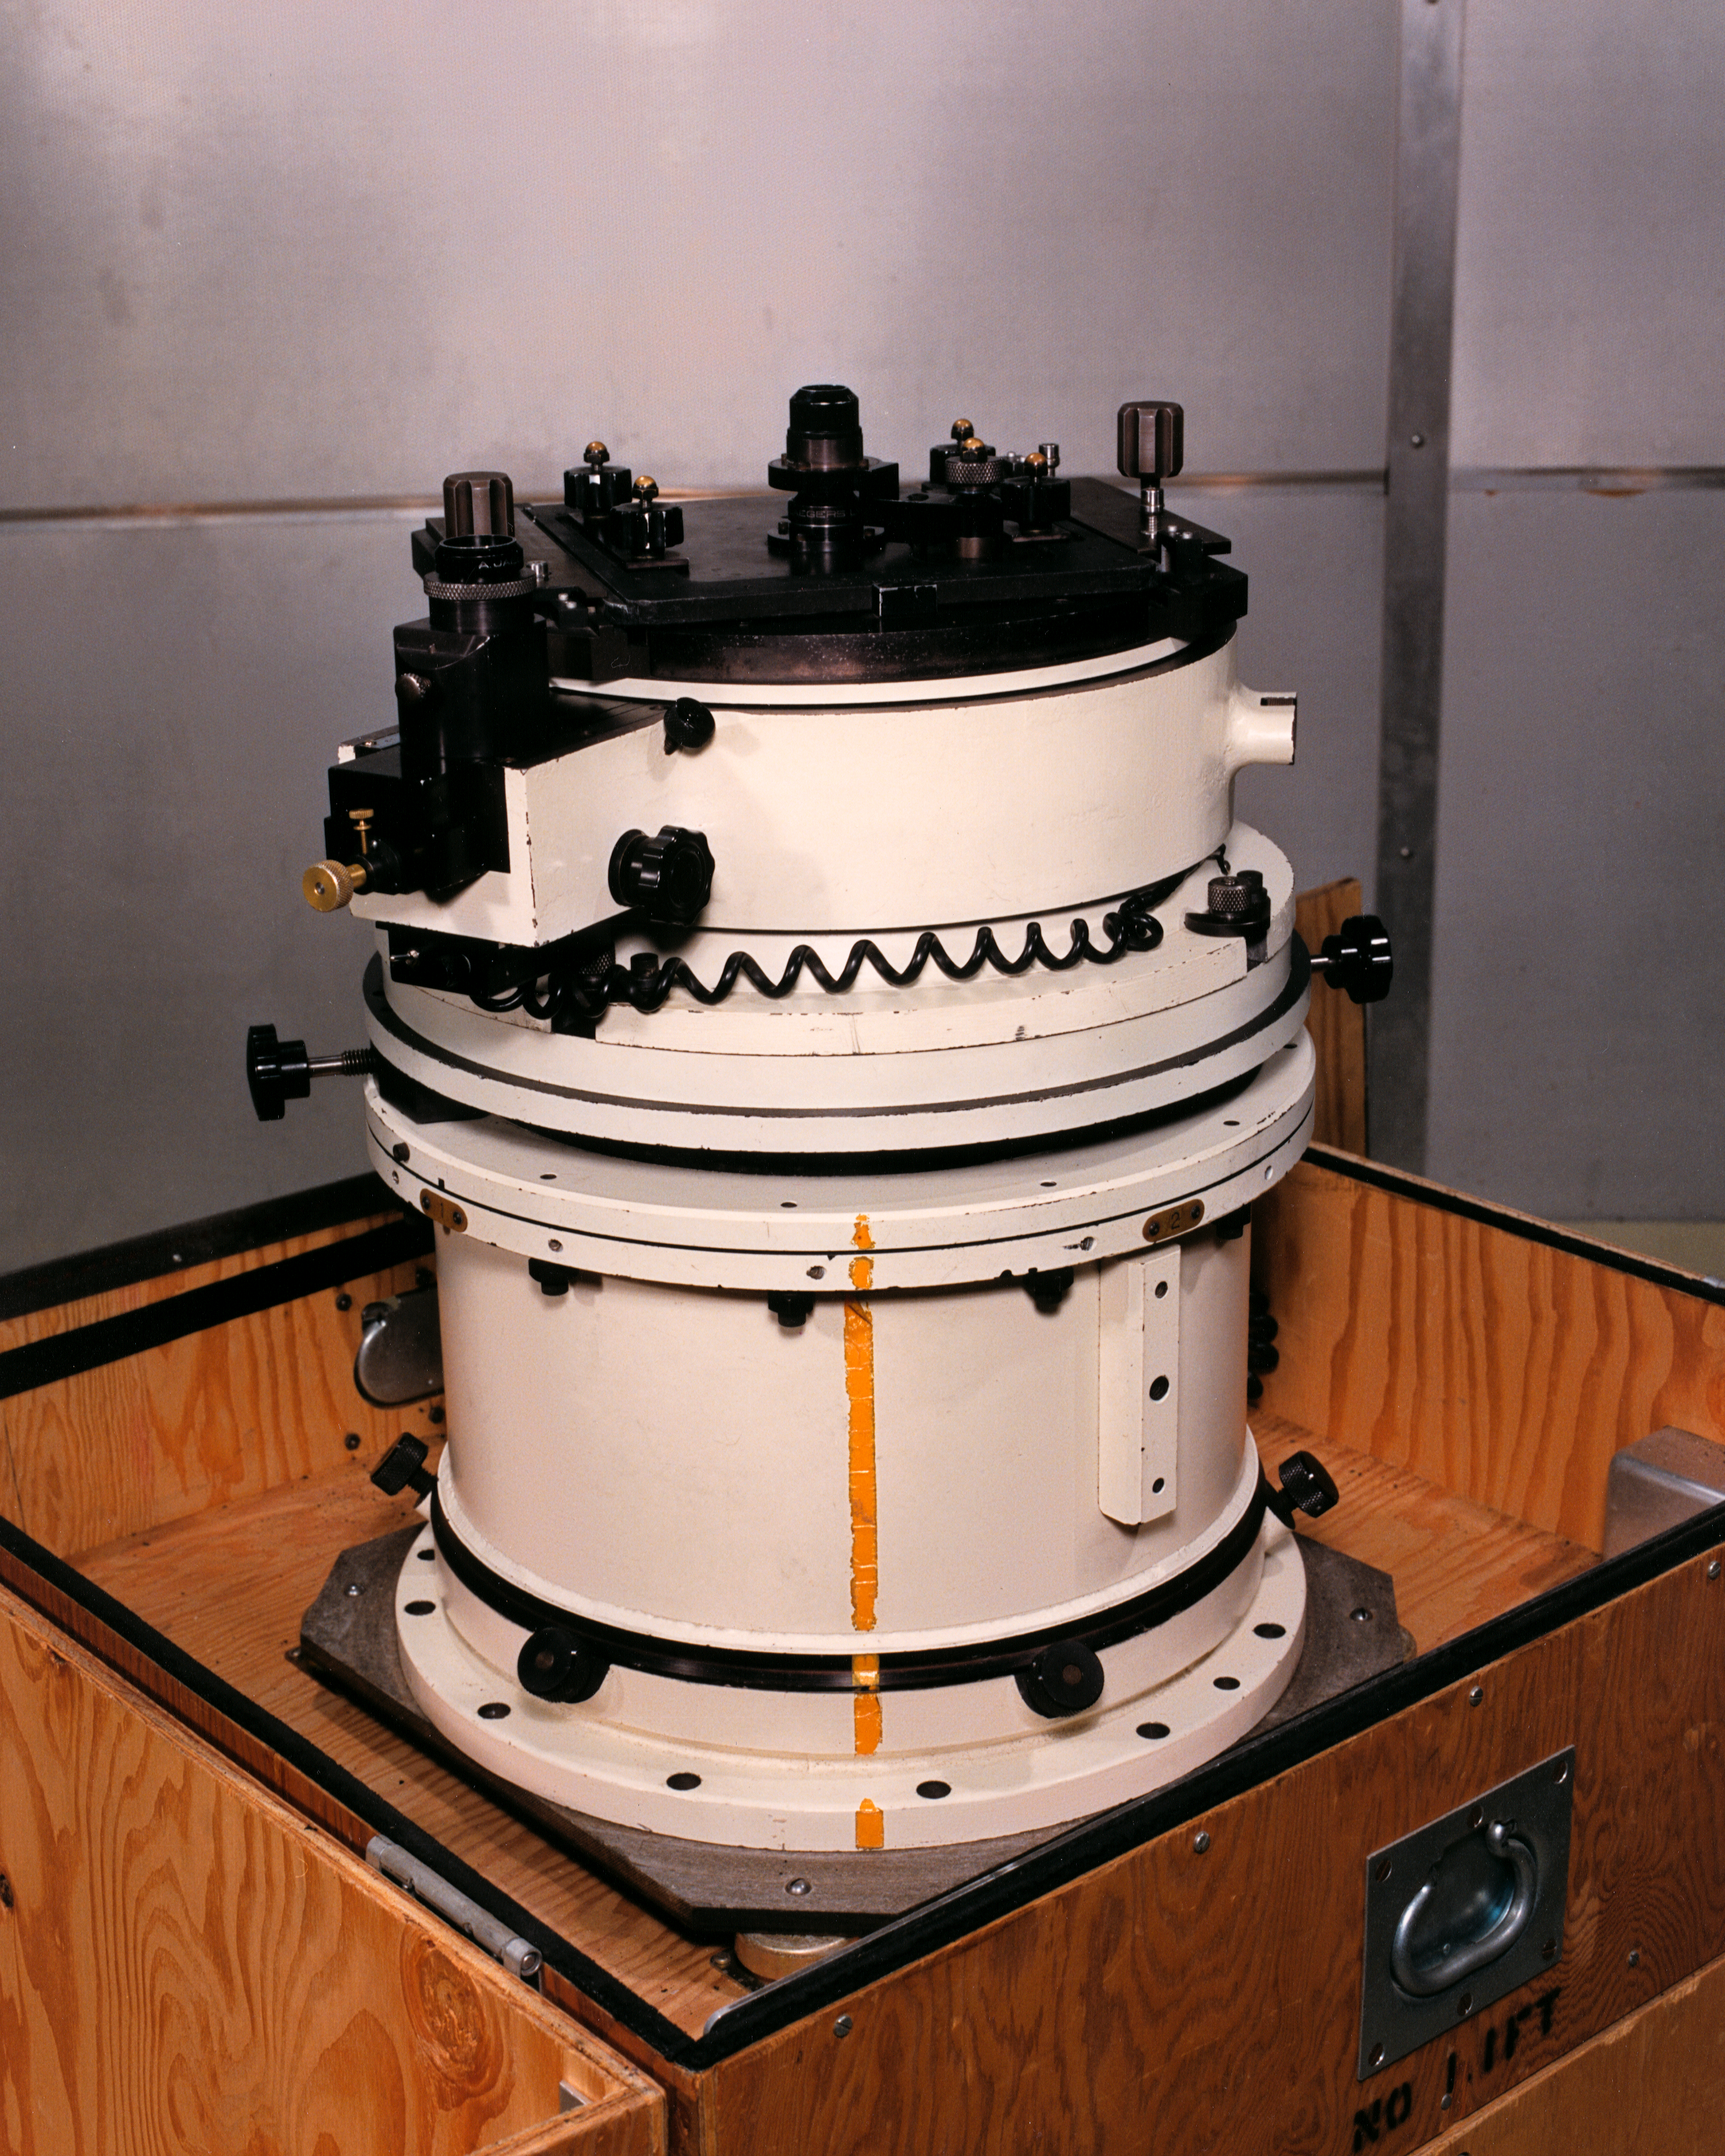

KPNO 4-meter prime focus camera

The prime focus direct camera used on the Kitt Peak National Observatory's 4-meter Mayall telescope.

Credit: NOIRLab/NSF/AURA